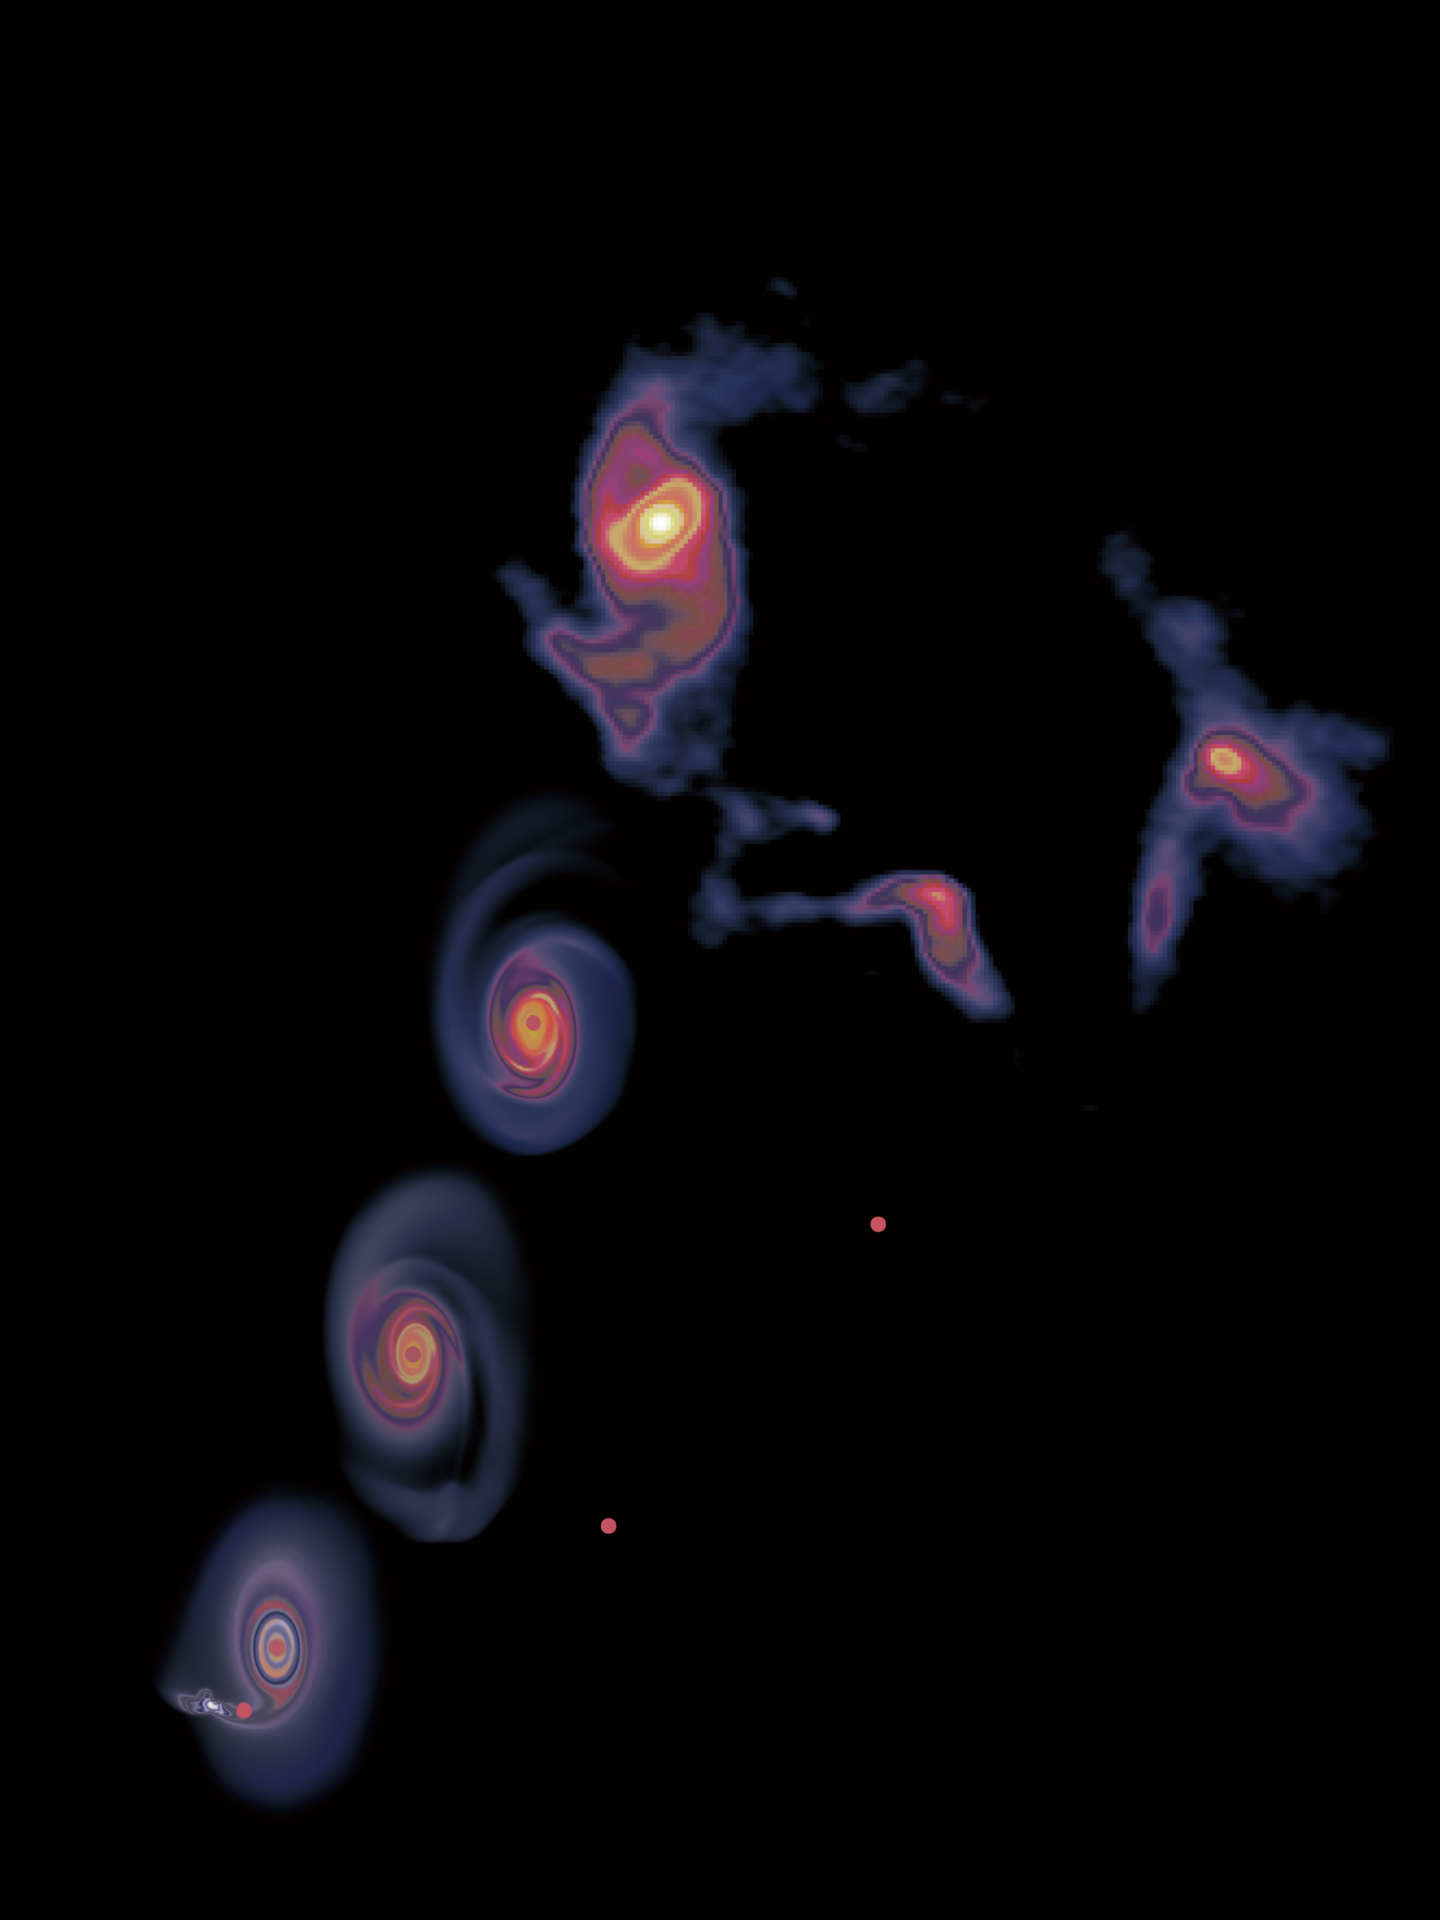

A schematic view of the history of the accretion disk and the flyby object

The three plots starting from the bottom left are snapshots from the numerical simulation, capturing the system right at the flyby event, 4,000 years after, and 8,000 years after, respectively. The top right image is from the ALMA observations, showing the disk with spirals and the two objects around it, corresponding to the system at 12,000 years after the flyby event.

Credit: Lu et al